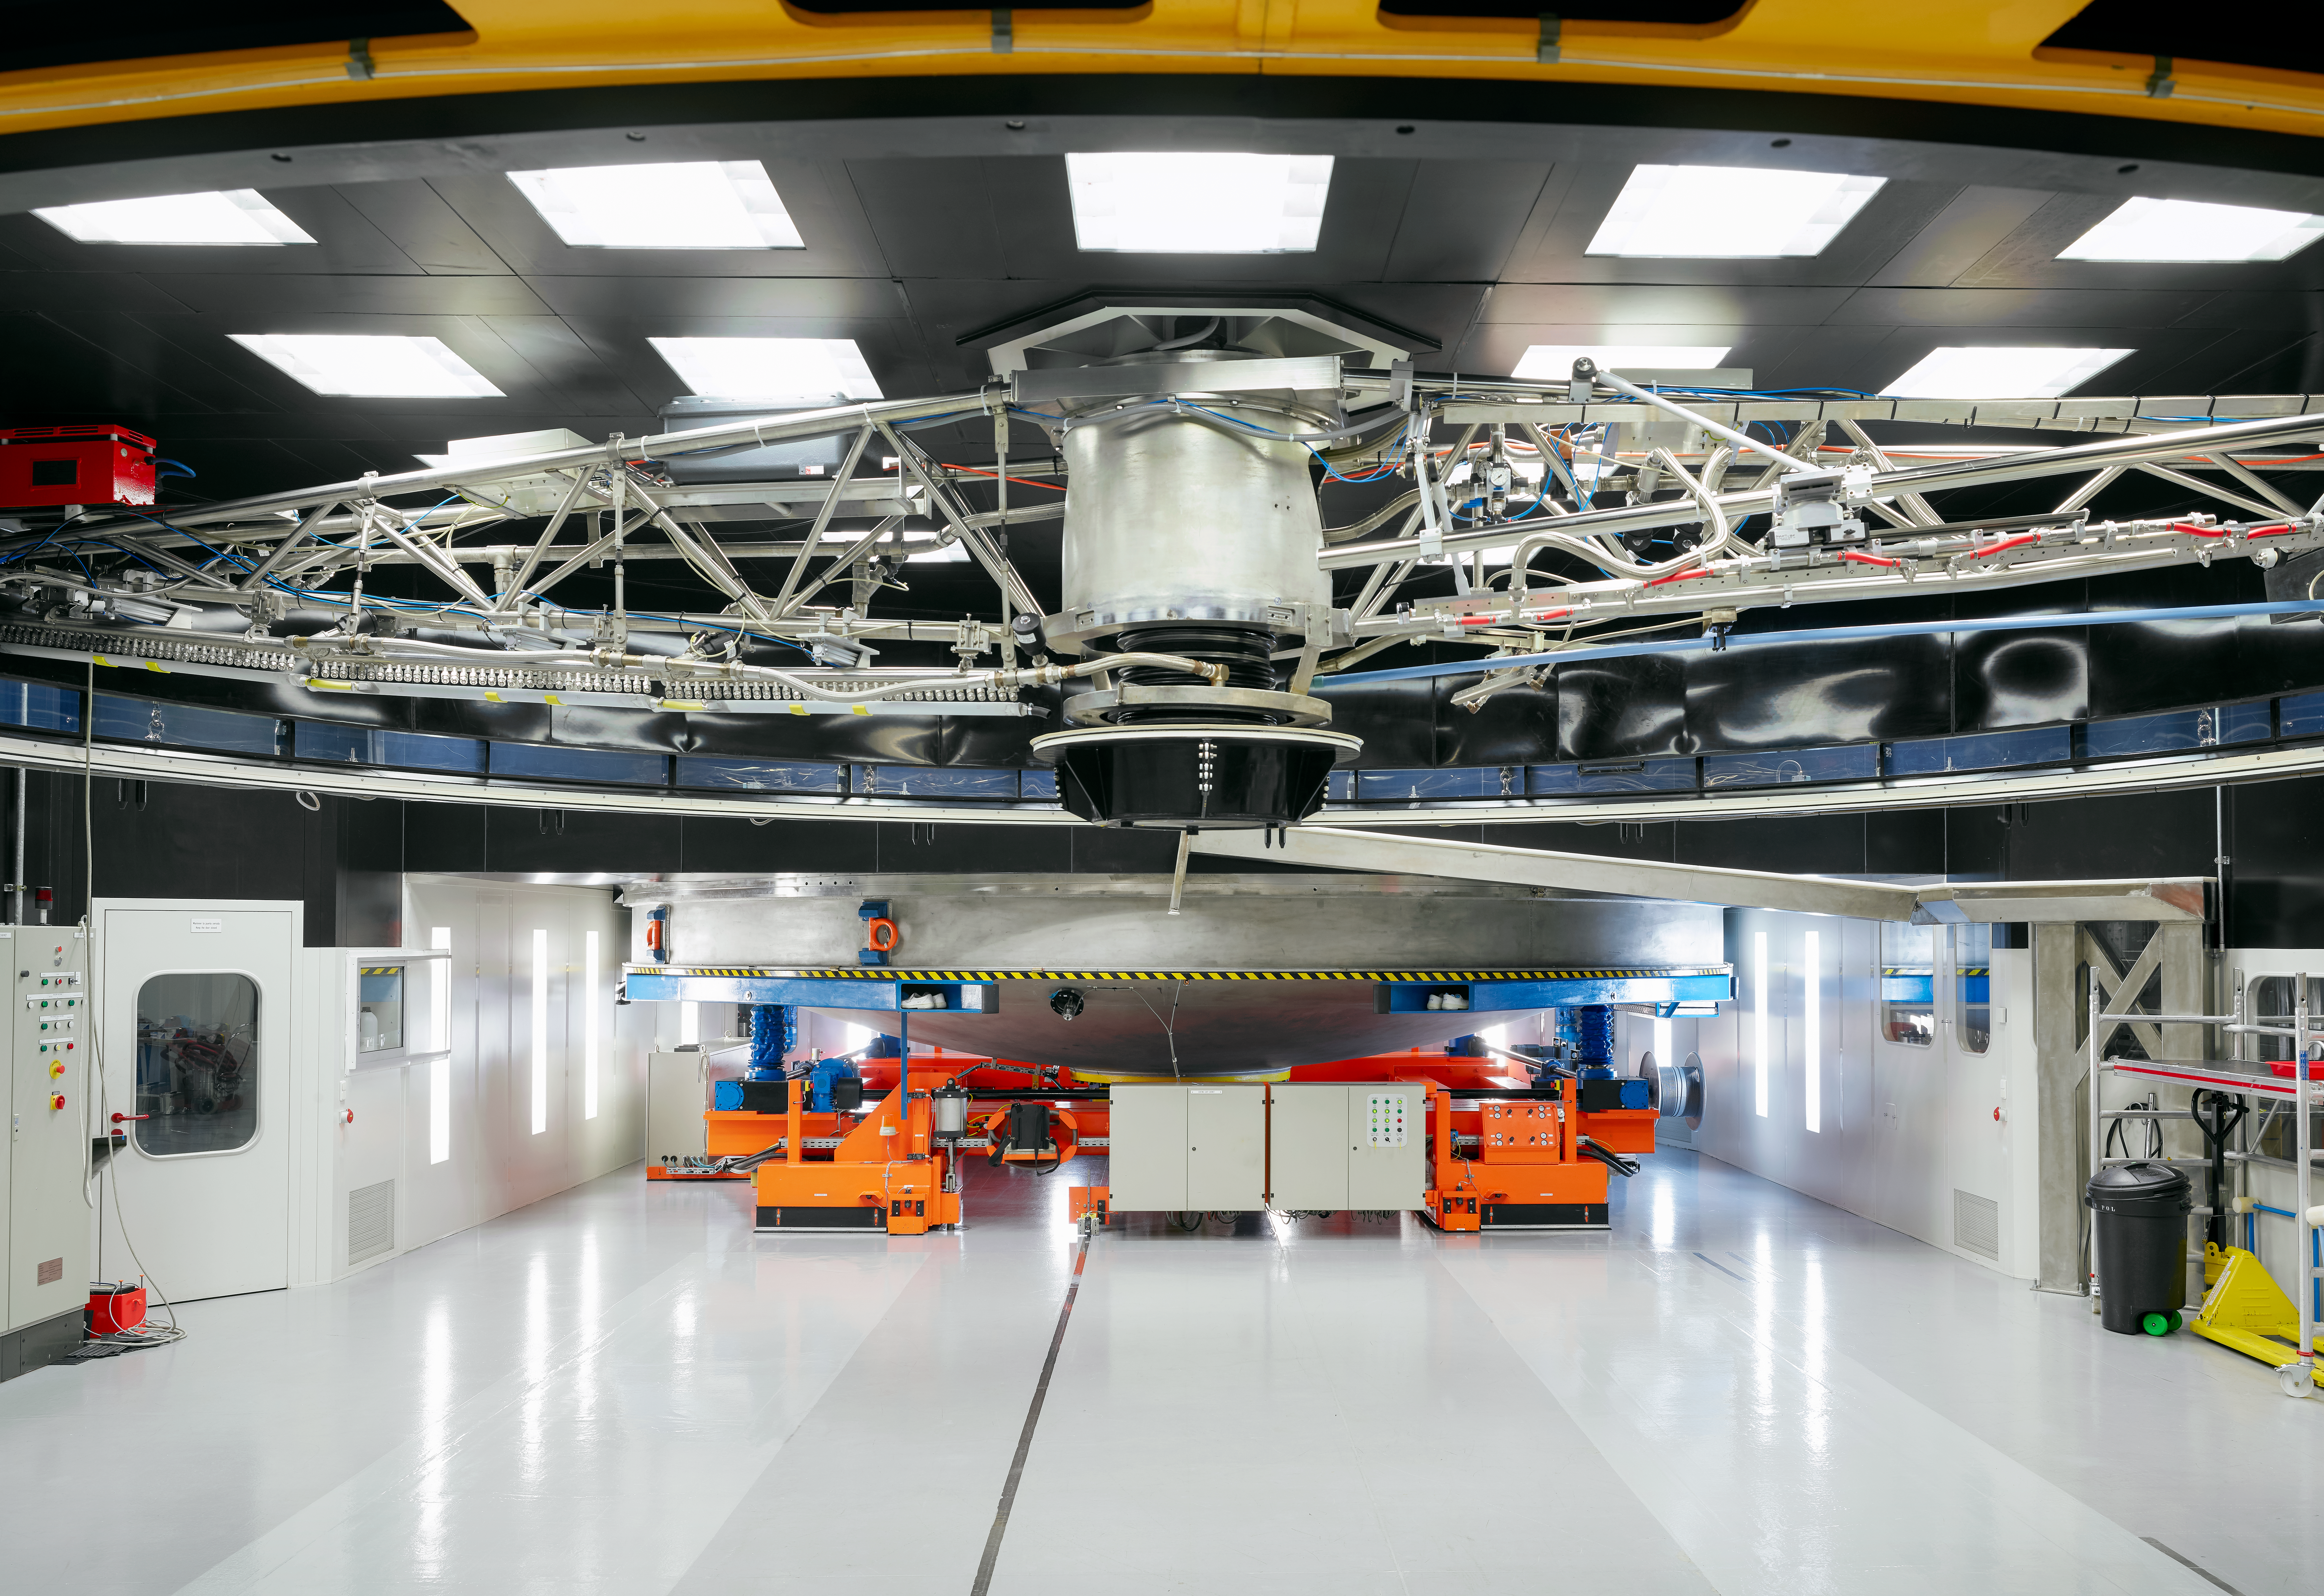

VLT cleaning device

The VLT mirror cleaning device pictured at Paranal Observatory.

Credit: Luxy Images/ESO